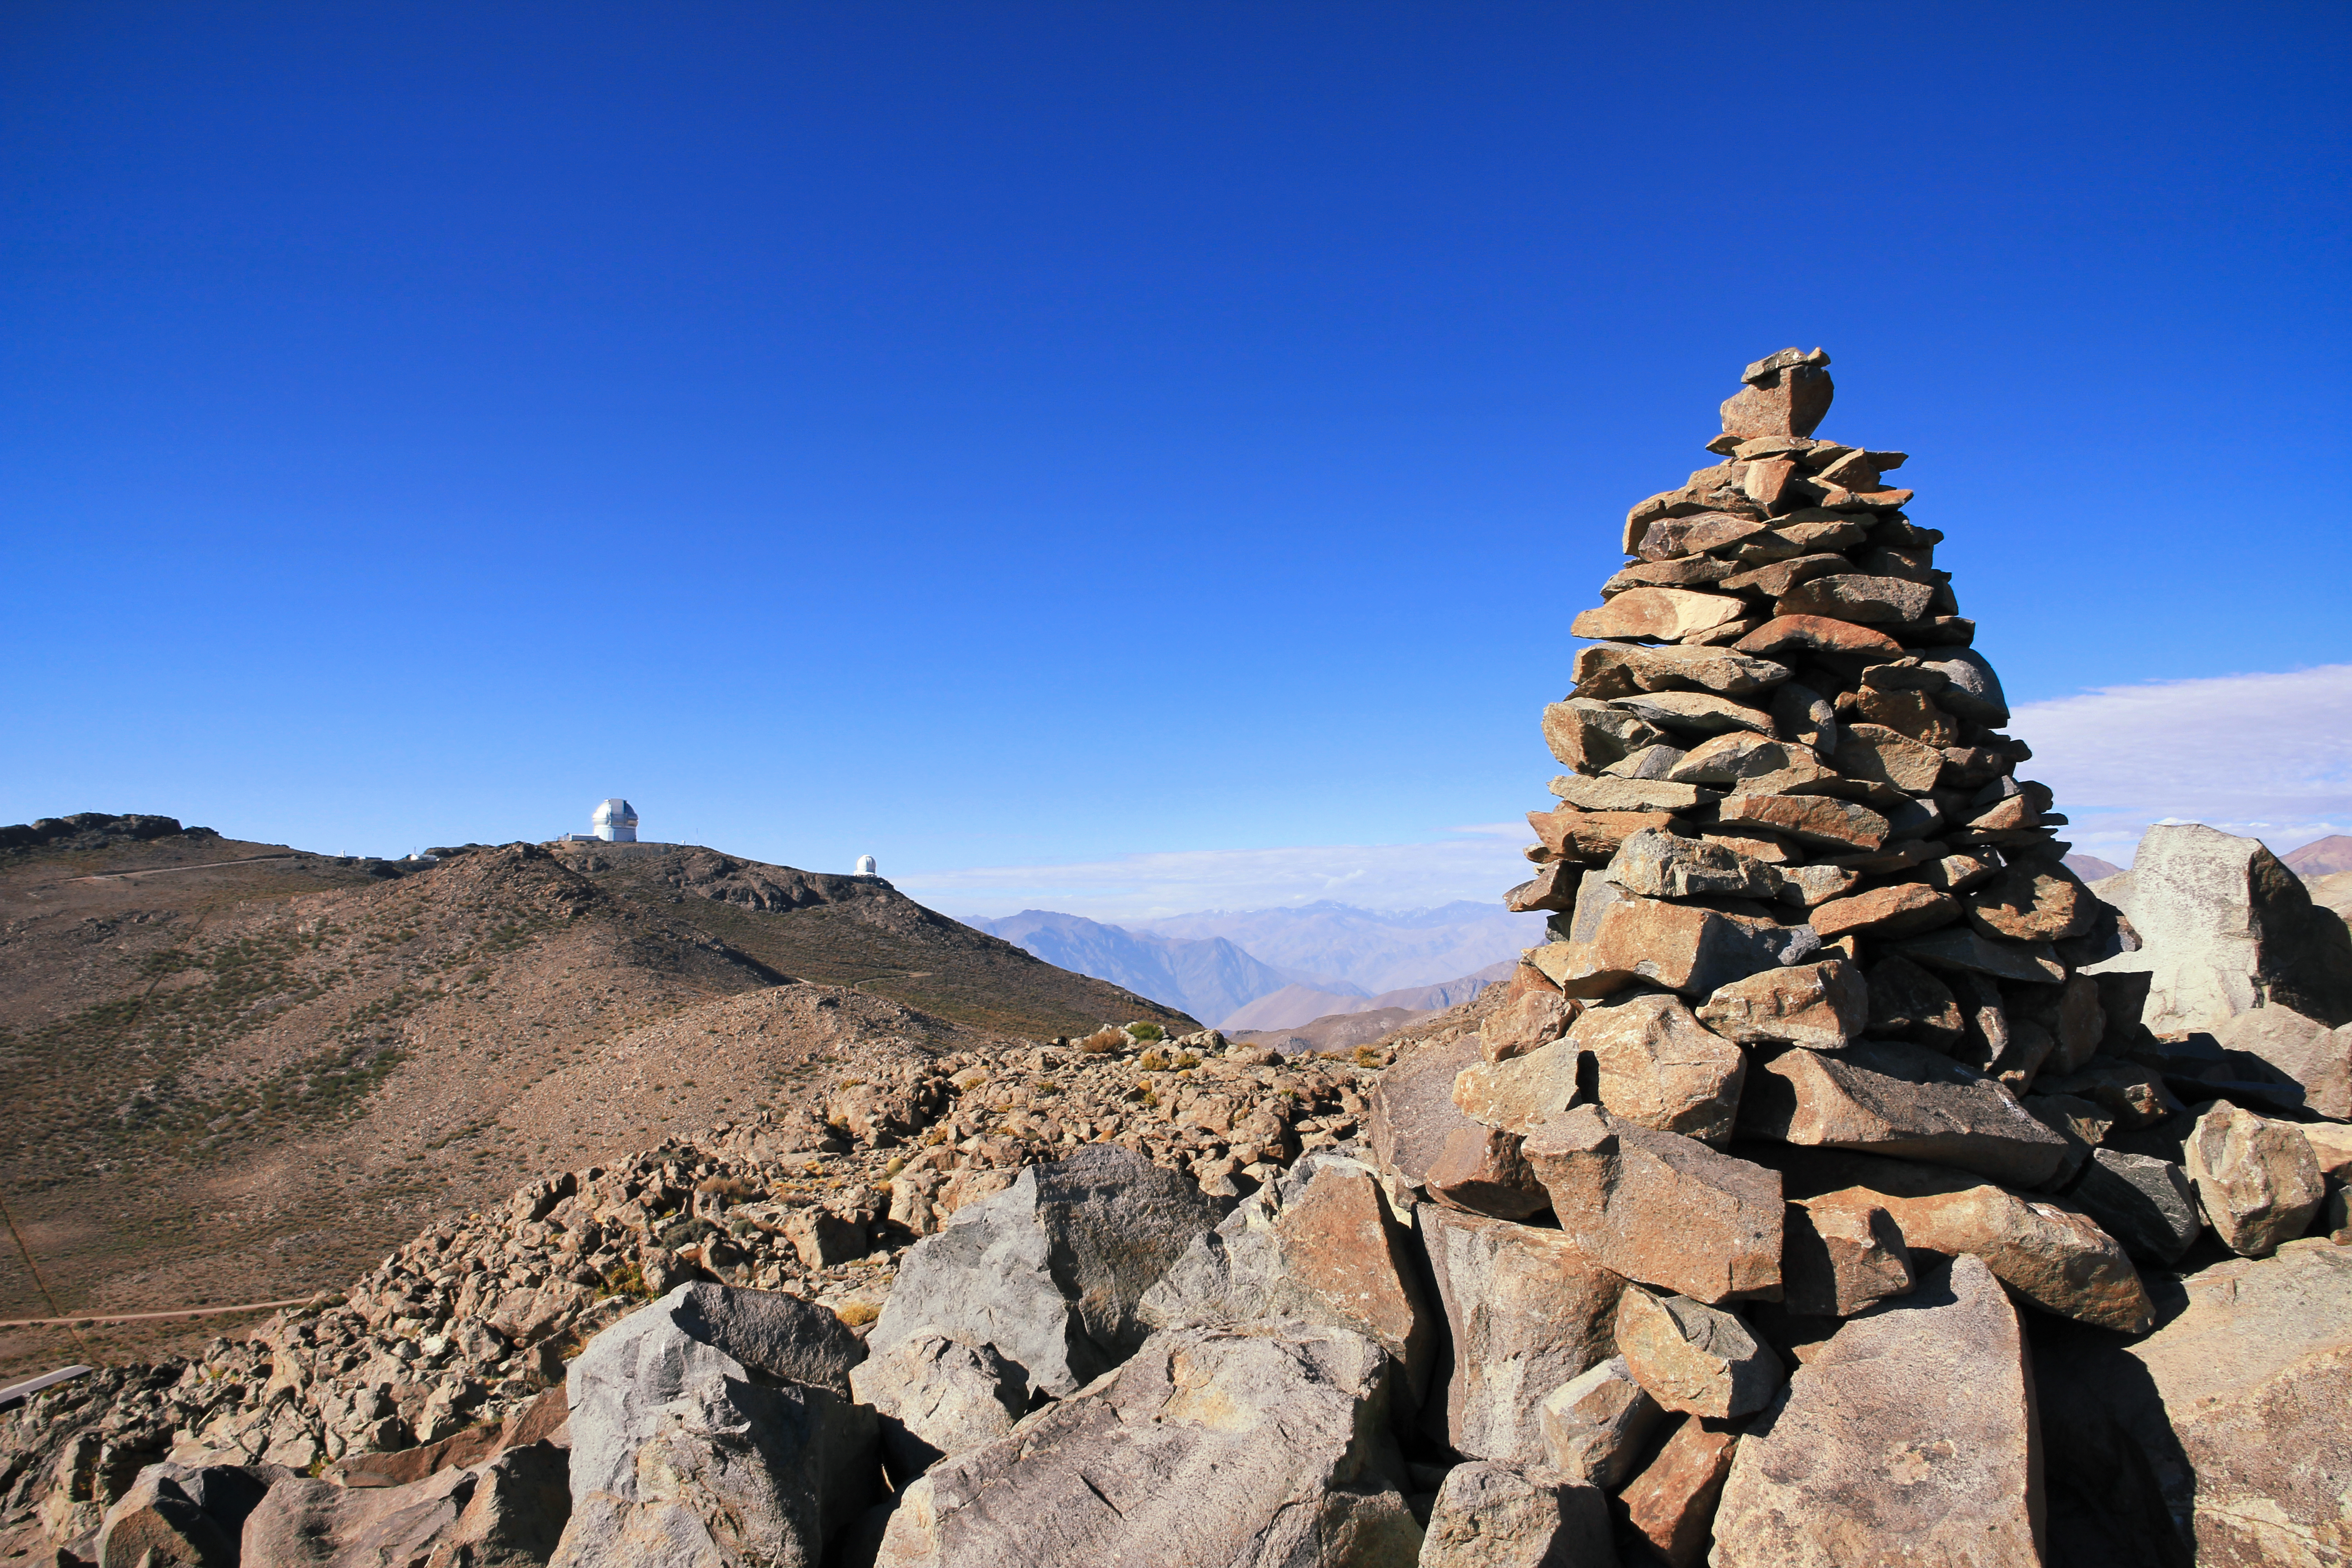

Stacked stones at Cerro Pachon

Stacked stones at Cerro Pachon with Gemini South at the background.

Credit: International Gemini Observatory/NOIRLab/NSF/AURA/J. Fuentes